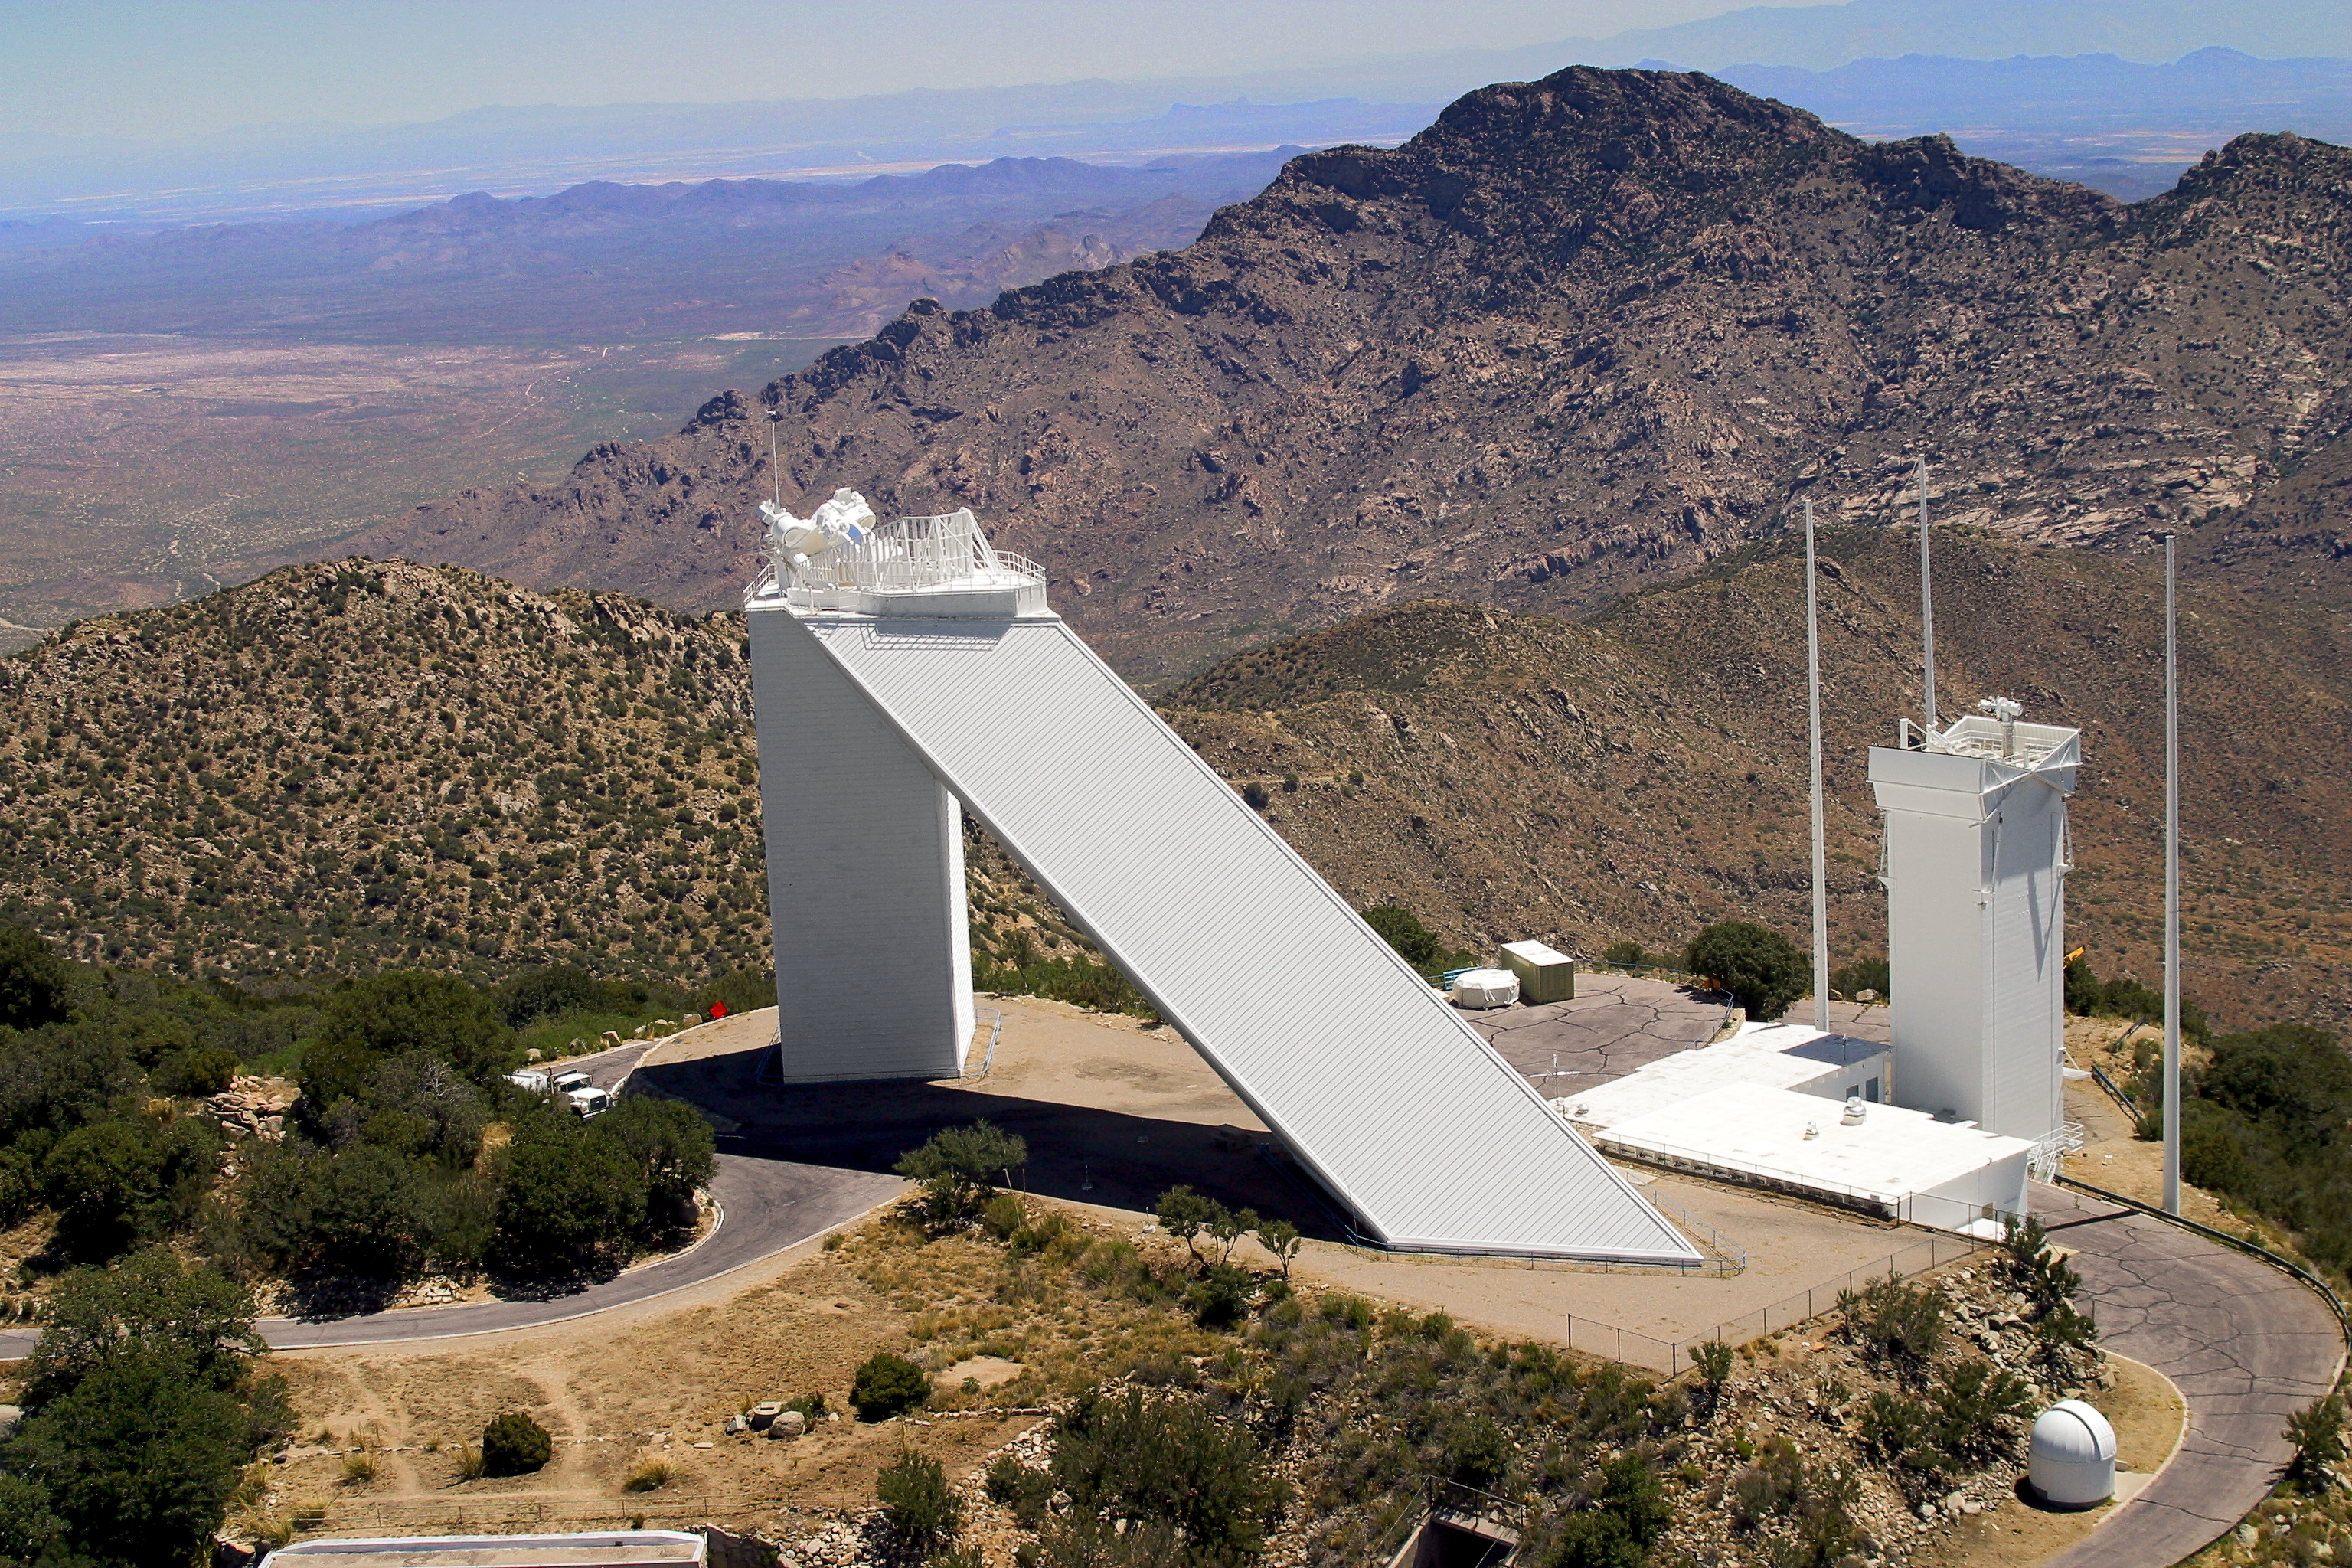

Aerial photography of Kitt Peak National Observatory, 13 June 2003

The McMath-Pierce solar facility, the largest solar telescope in the world. Also visible to the right is the SOLIS tower and its three lightning protection poles.

Credit: NOIRLab/NSF/AURA